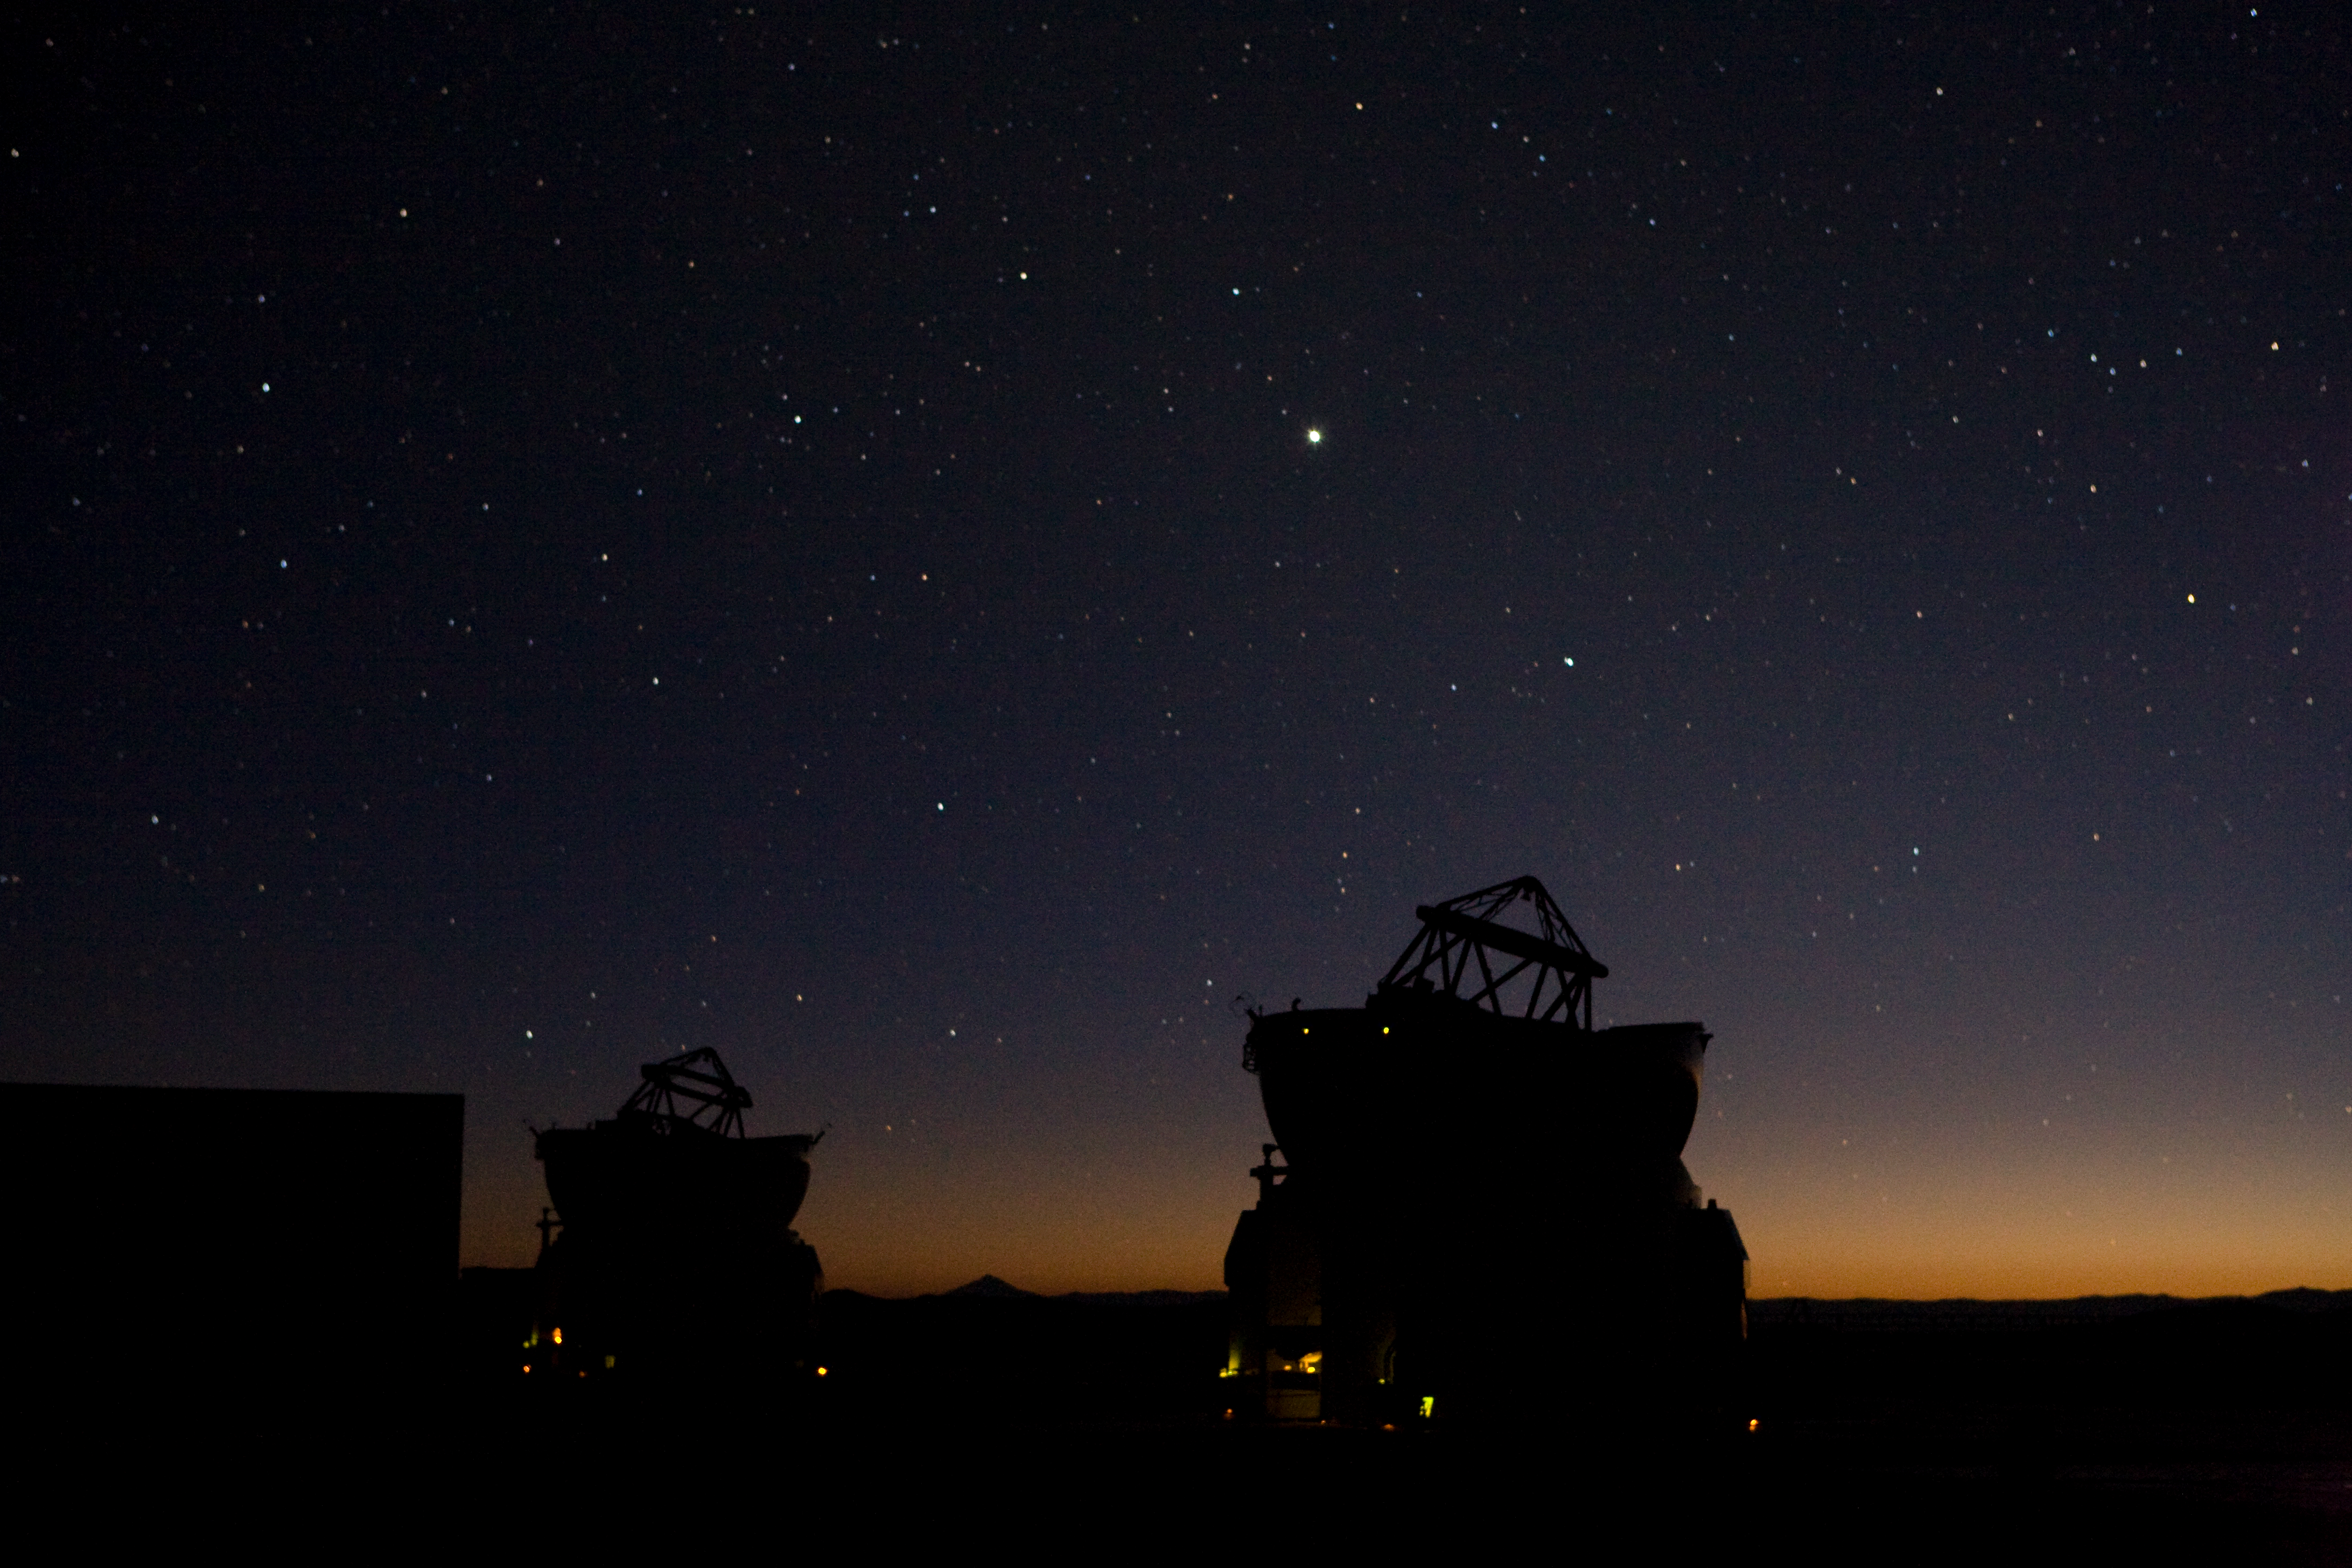

Endless night

The breaking dawn marks the end of a long observing night. The ATs are still observing and try to ignore the rising sun.

Credit: ESO